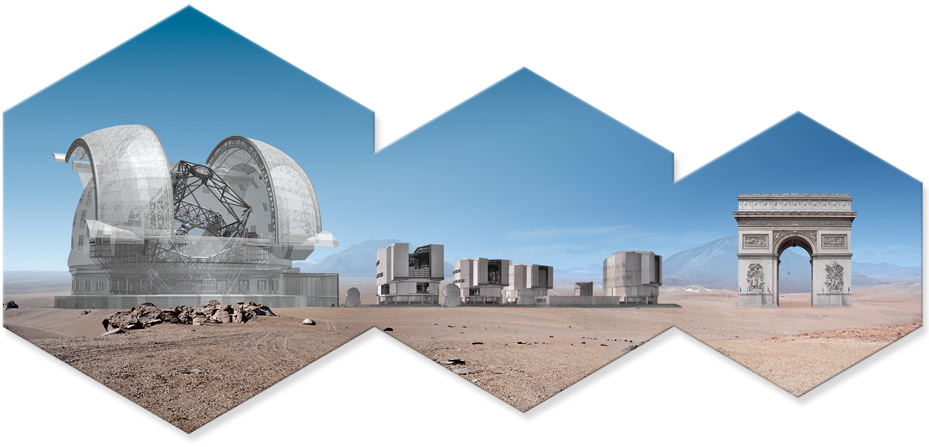

ELT size (artist's impression)

In this artwork is represented the ELT, the VLT and the Arc de Triomphe. Read more about the ELT on http://www.eso.org/public/teles-instr/elt/

The design for the ELT shown here was published in 2010 and is preliminary.

Credit: ESO